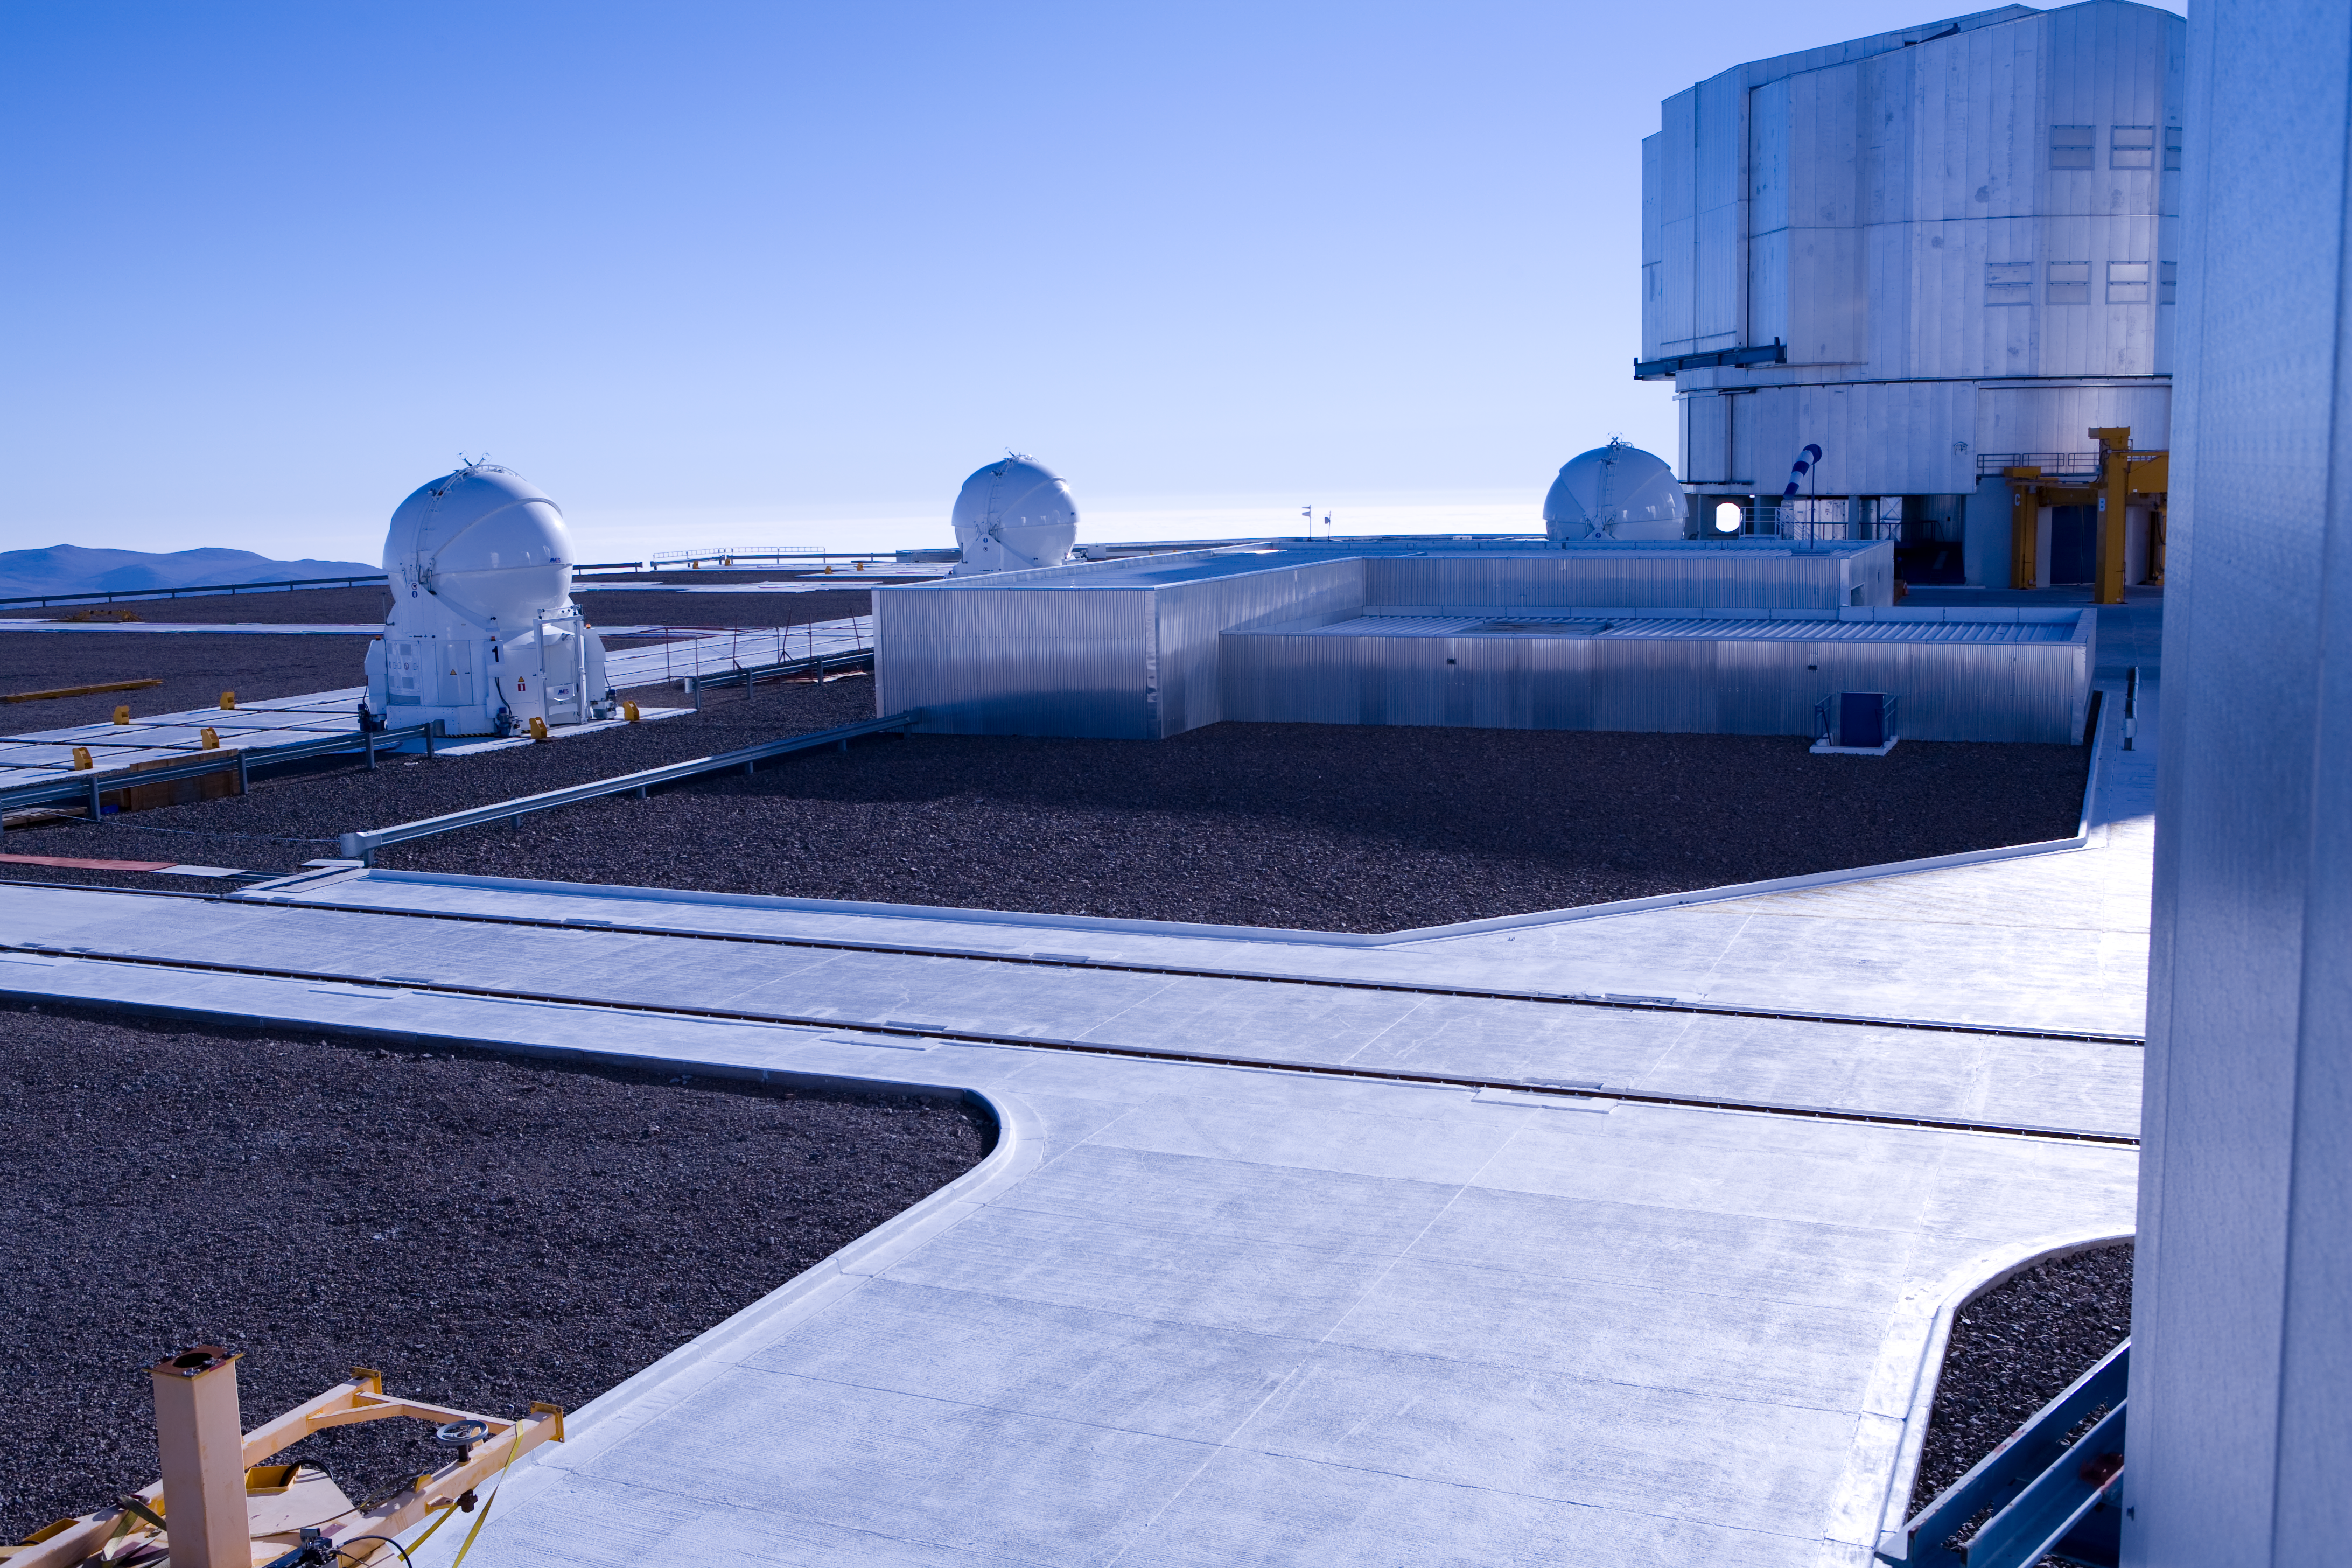

The observing platform

The VLT observing platform in bright daylight

Credit: ESO/H.H.Heyer